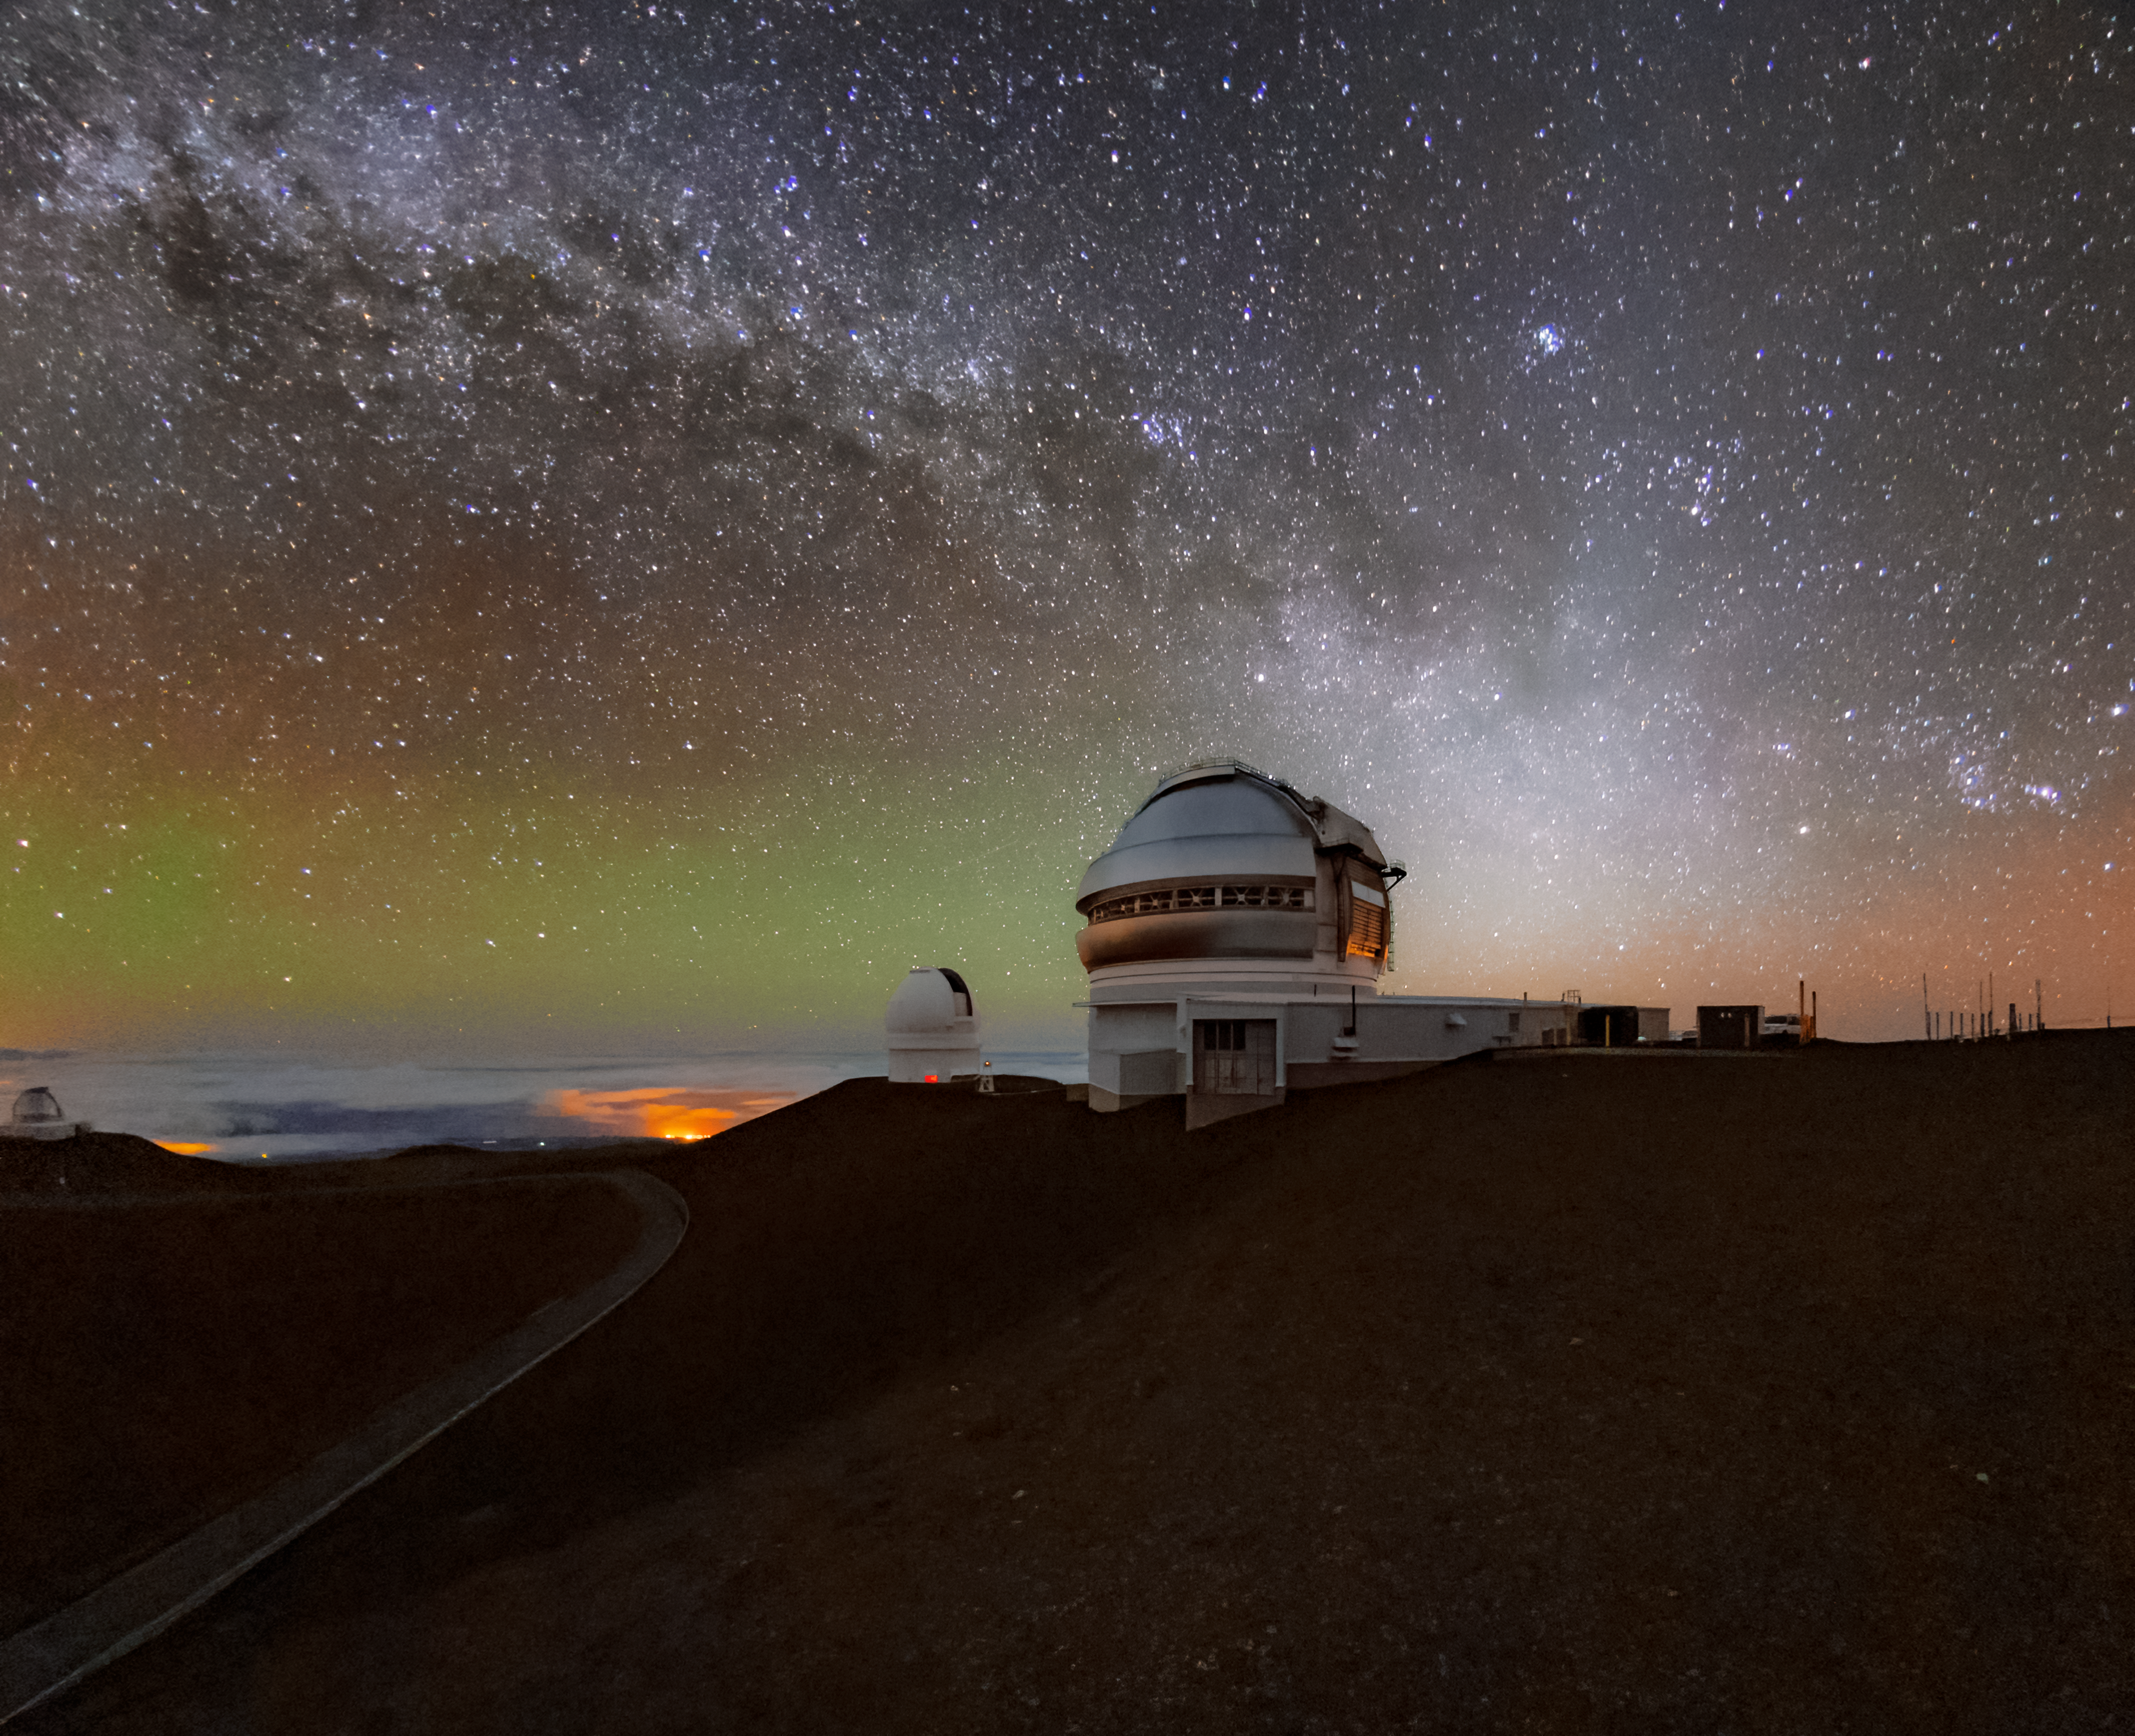

Nighttime at Gemini North

A nighttime photo of the Frederick C. Gillett Gemini North telescope, part of the International Gemini Observatory, a program of NSF NOIRLab, with the Milky Way rising in the background.

Credit: NOIRLab/AURA/NSF